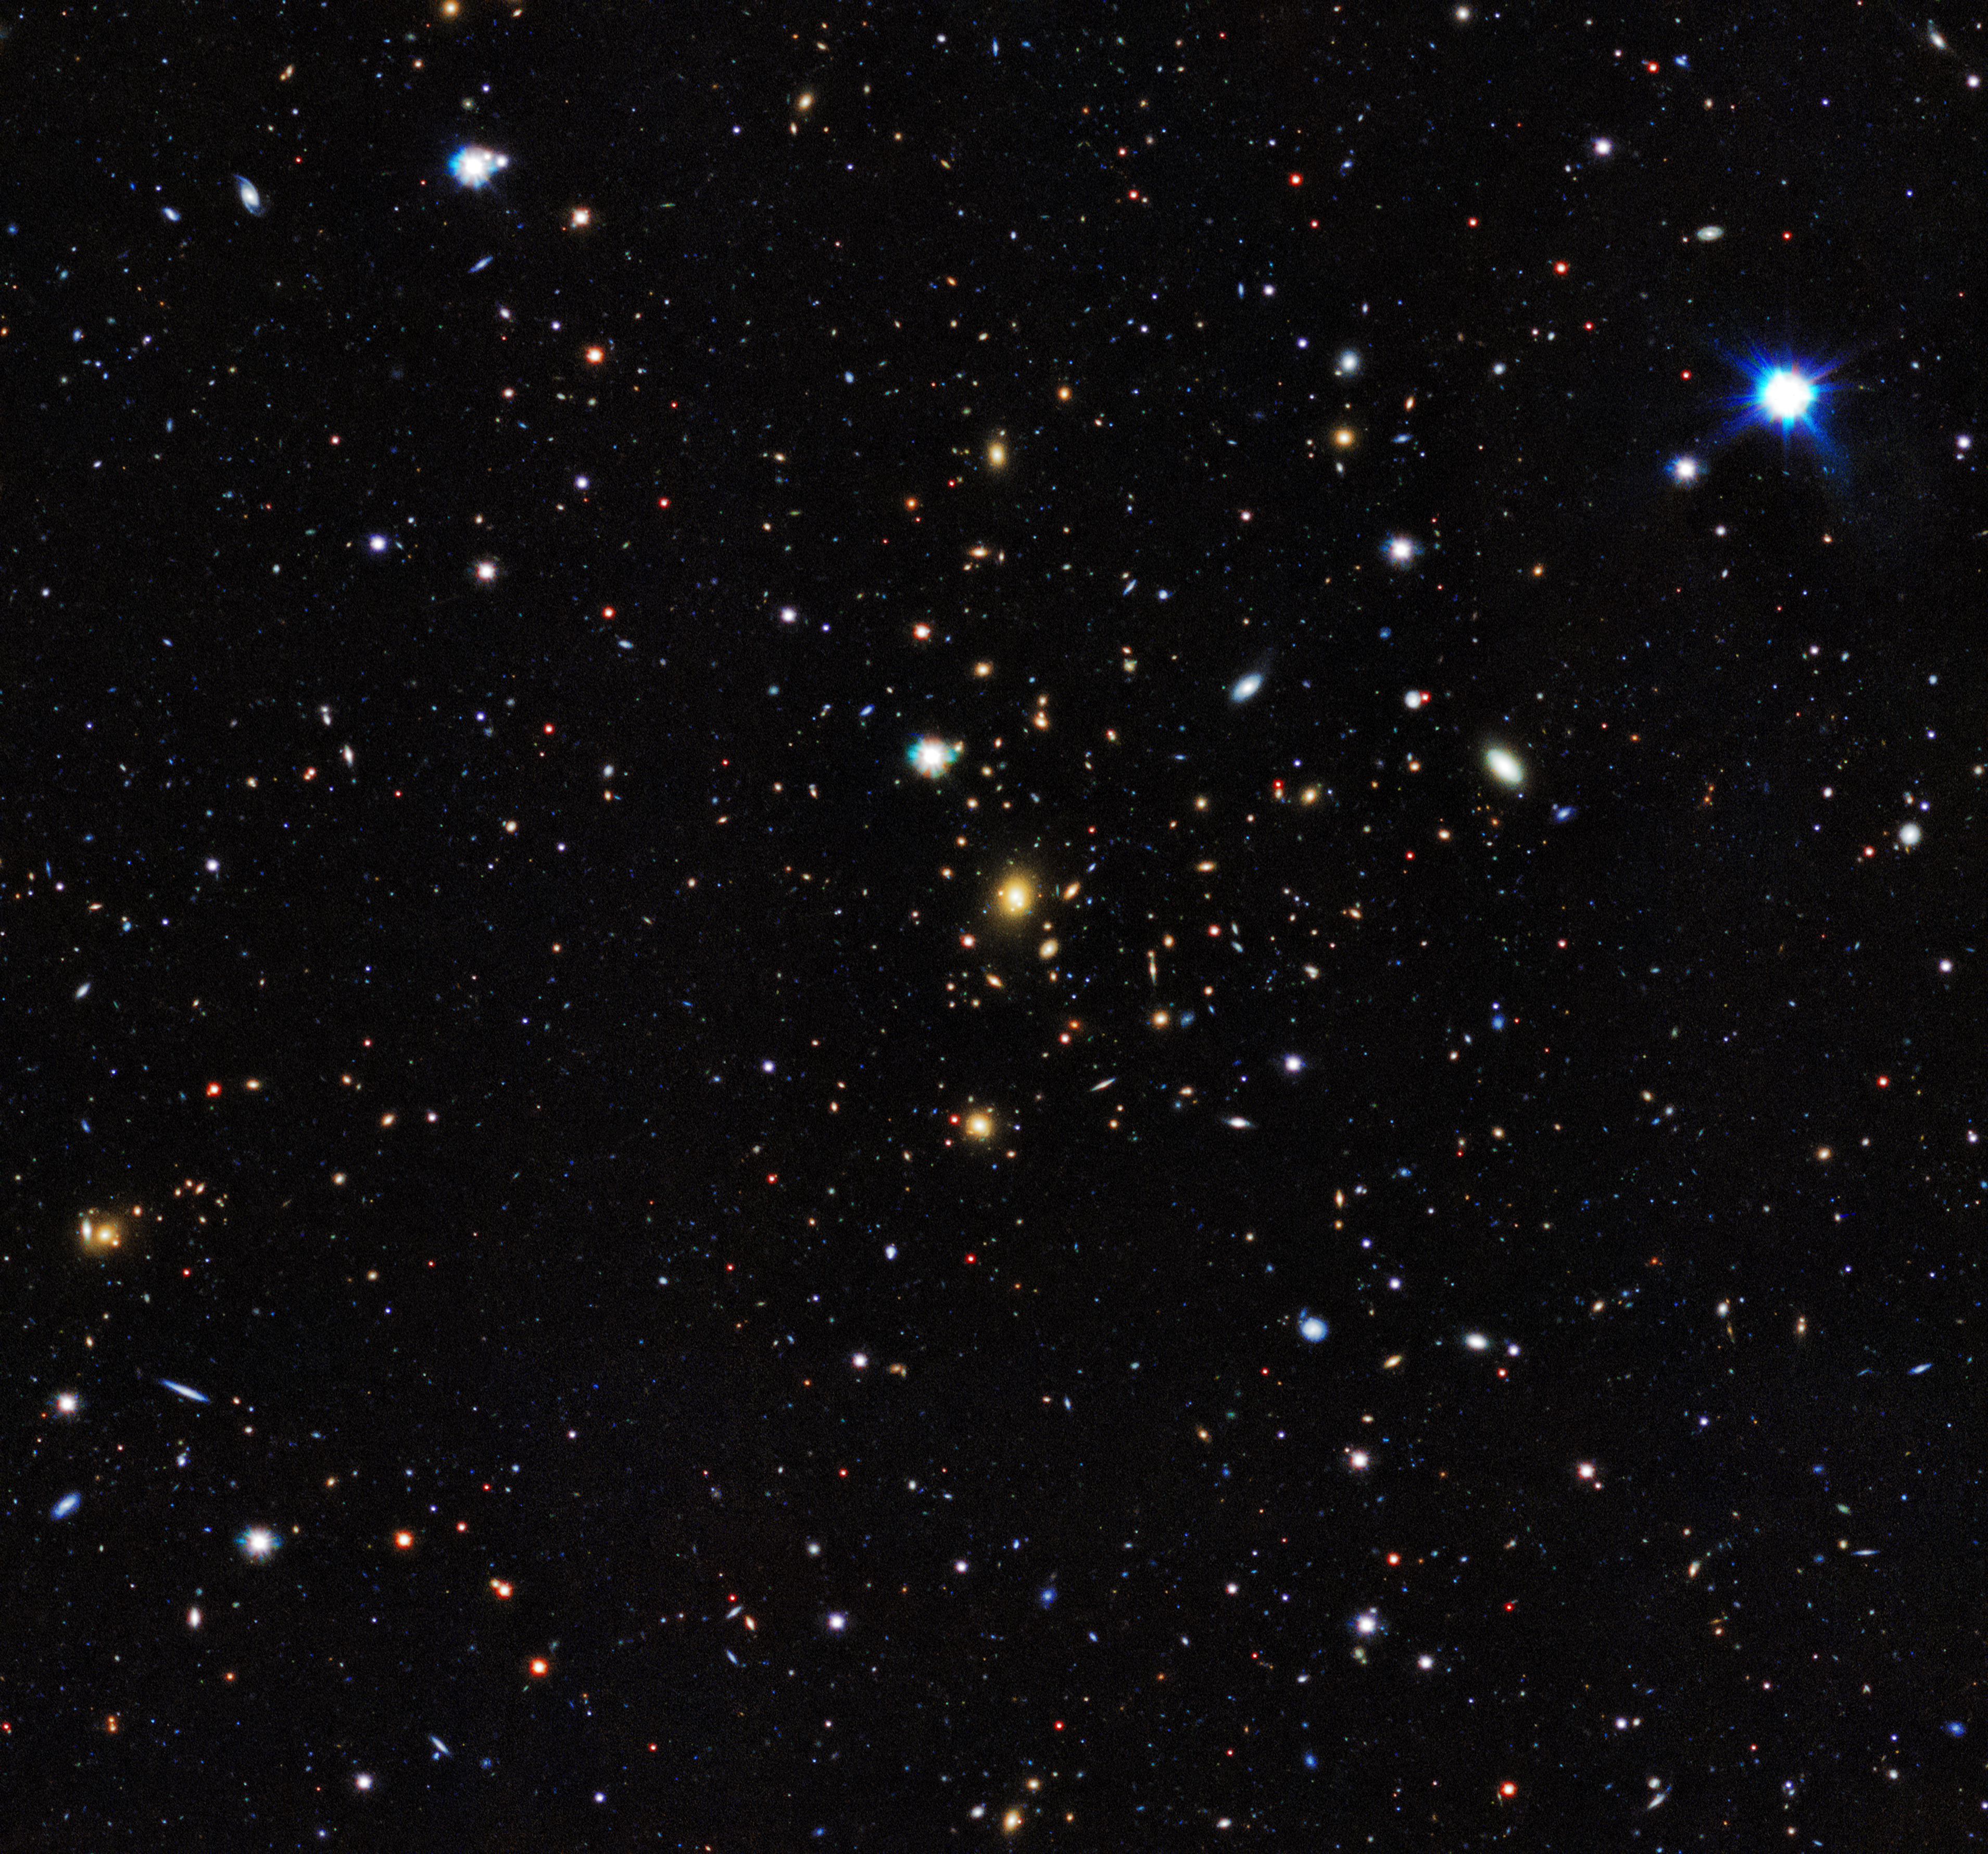

First results from the KiDS Survey (visible light)

The first results have been released from a major new dark matter survey of the southern skies using ESO’s VLT Survey Telescope (VST) at the Paranal Observatory in Chile.

The project, known as the Kilo-Degree Survey (KiDS), uses imaging from the VST and its huge camera, OmegaCAM to analyse images of over two million galaxies. The KiDS team studied the distortion of light emitted from these galaxies, which bends as it passes massive clumps of dark matter during its journey to Earth. From the gravitational lensing effect, these groups turn out to contain around 30 times more dark than visible matter.

Here seen is a group of galaxies mapped by KiDS.

Credit: Kilo-Degree Survey Collaboration/A. Tudorica & C. Heymans/ESO